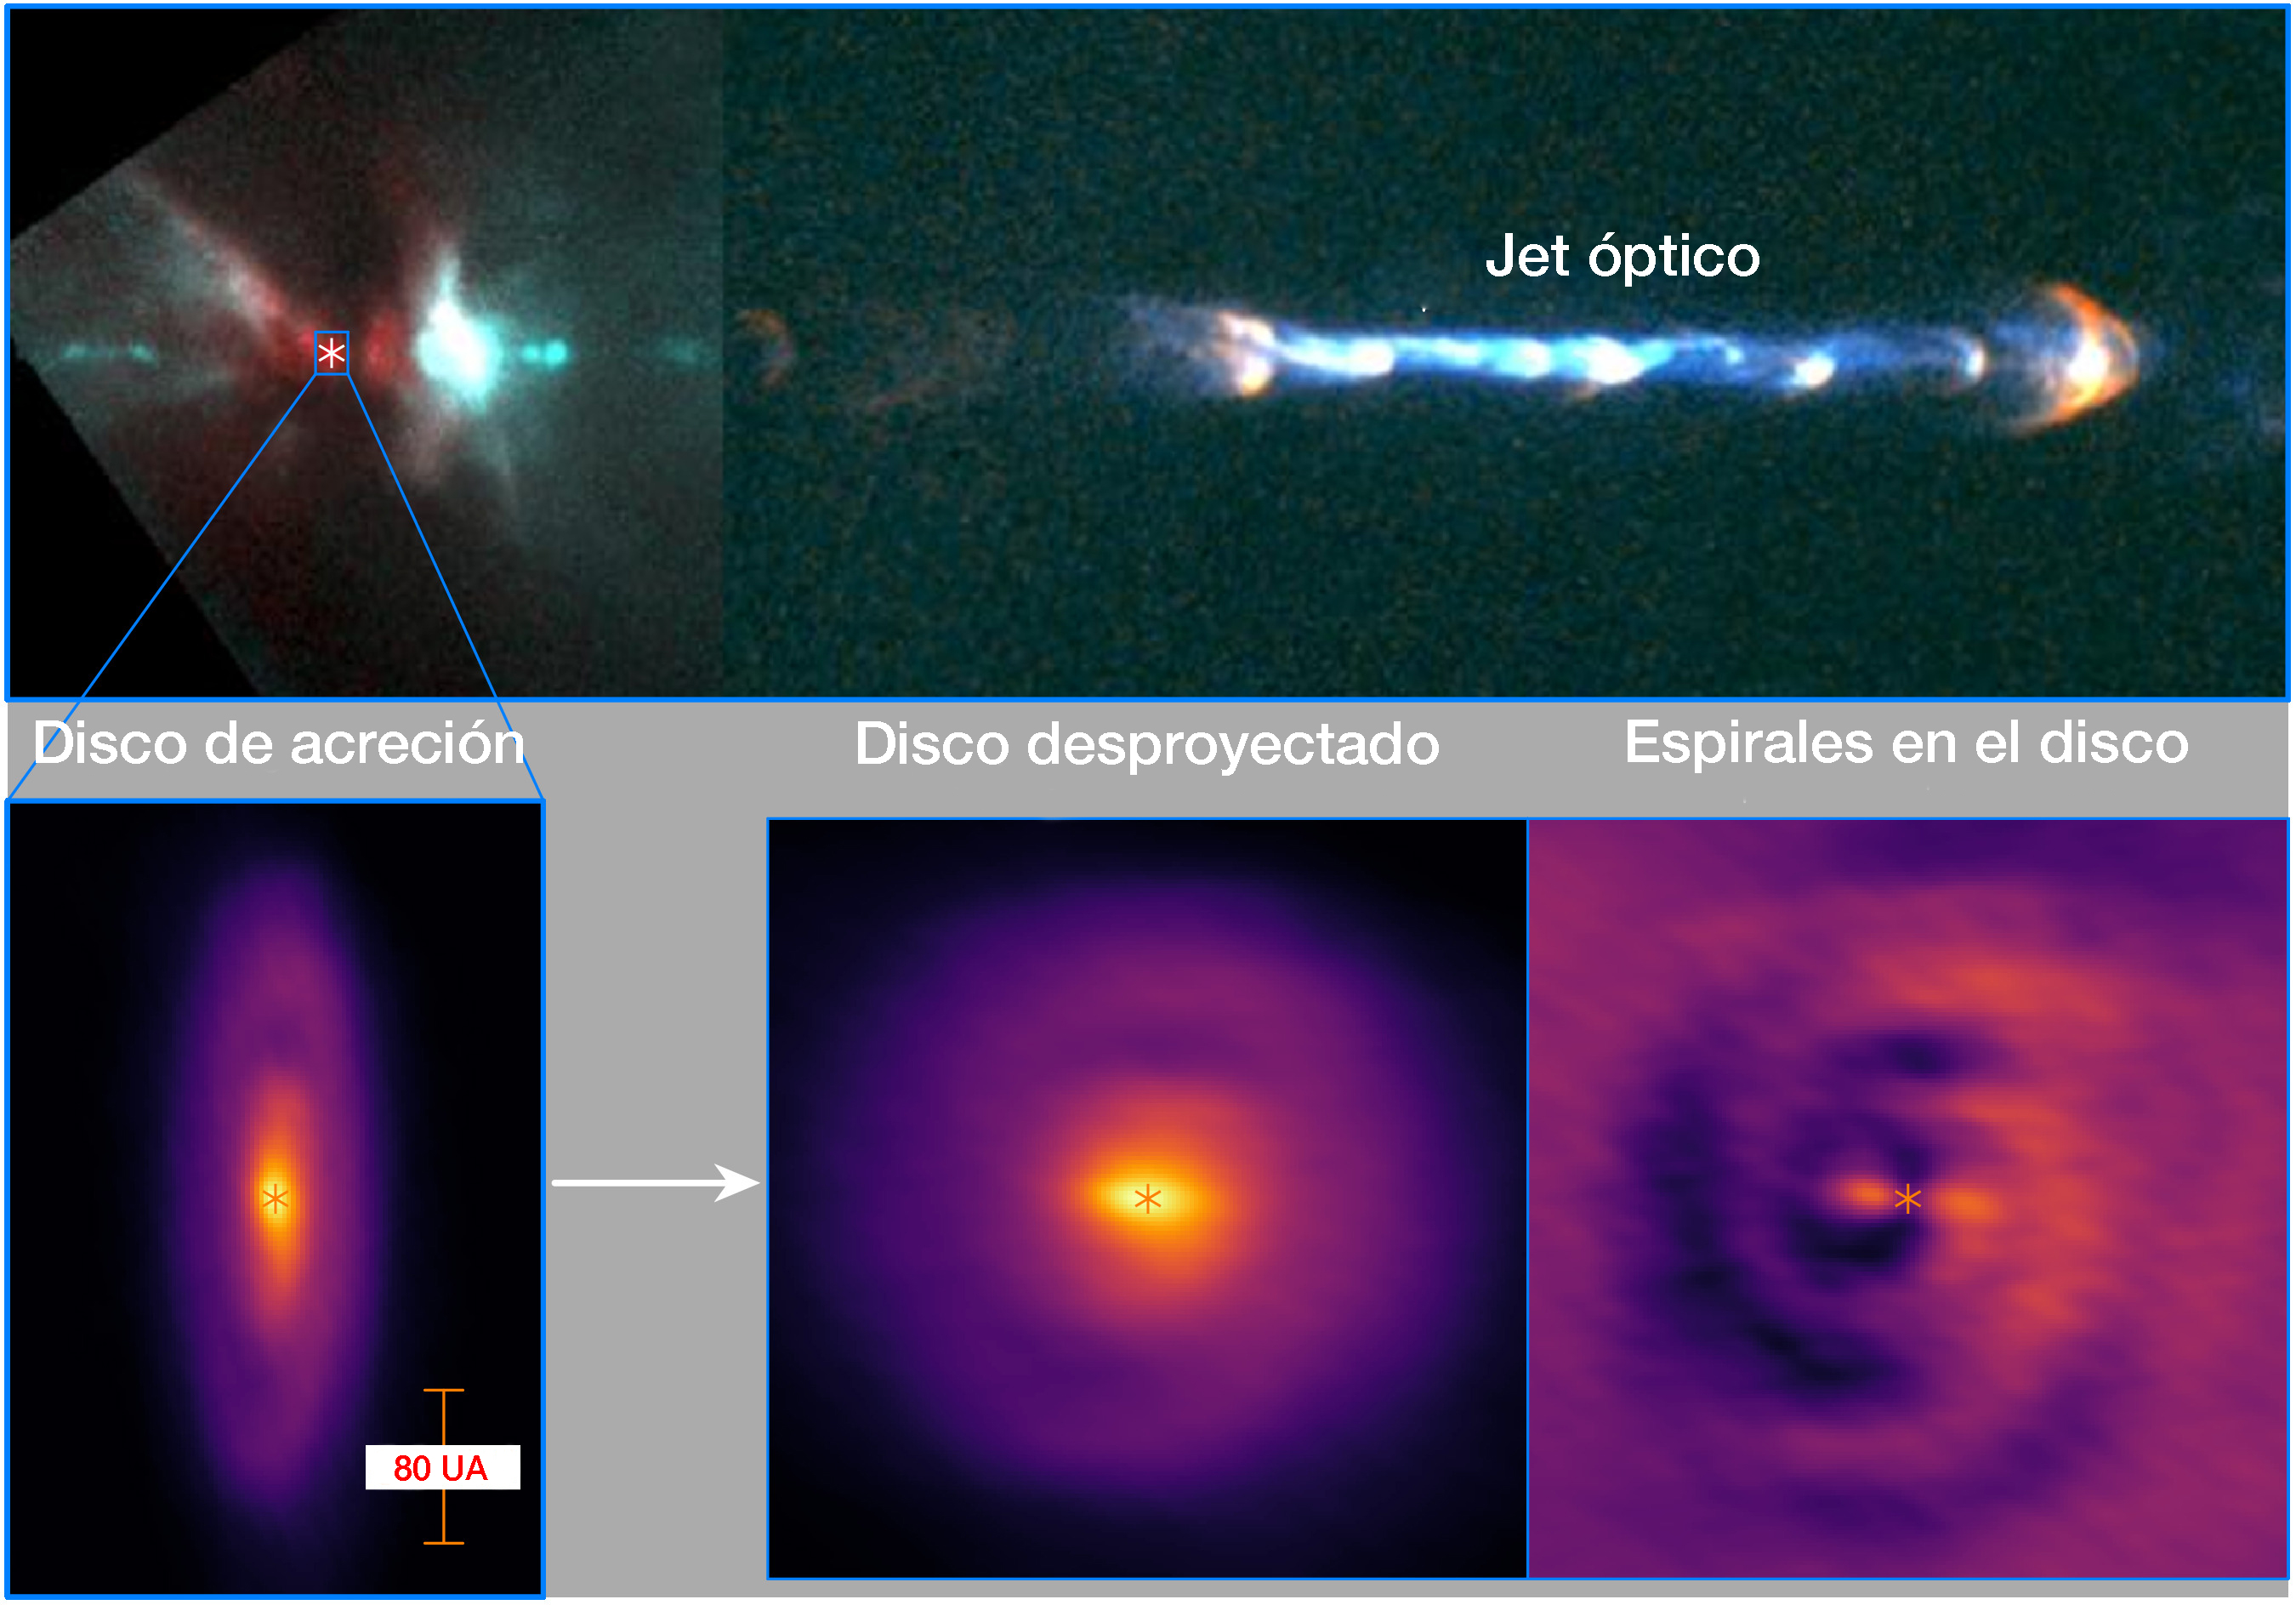

Feeding a Baby Star Through a Whirlpool in Space

(Top) Optical image of the jet in the HH 111 protostellar system taken by the Hubble Space Telescope (Reipurth et al. 1999). (Bottom left) Accretion disk detected with ALMA in dust continuum emission at 850 micron. (Bottom middle) The disk turned (de-projected) to be face-on, showing a pair of faint spirals. (Bottom right) Annularly averaged continuum emission is subtracted to highlight the faint spirals in the disk.

Credit: ALMA (ESO/NAOJ/NRAO)/Lee et al